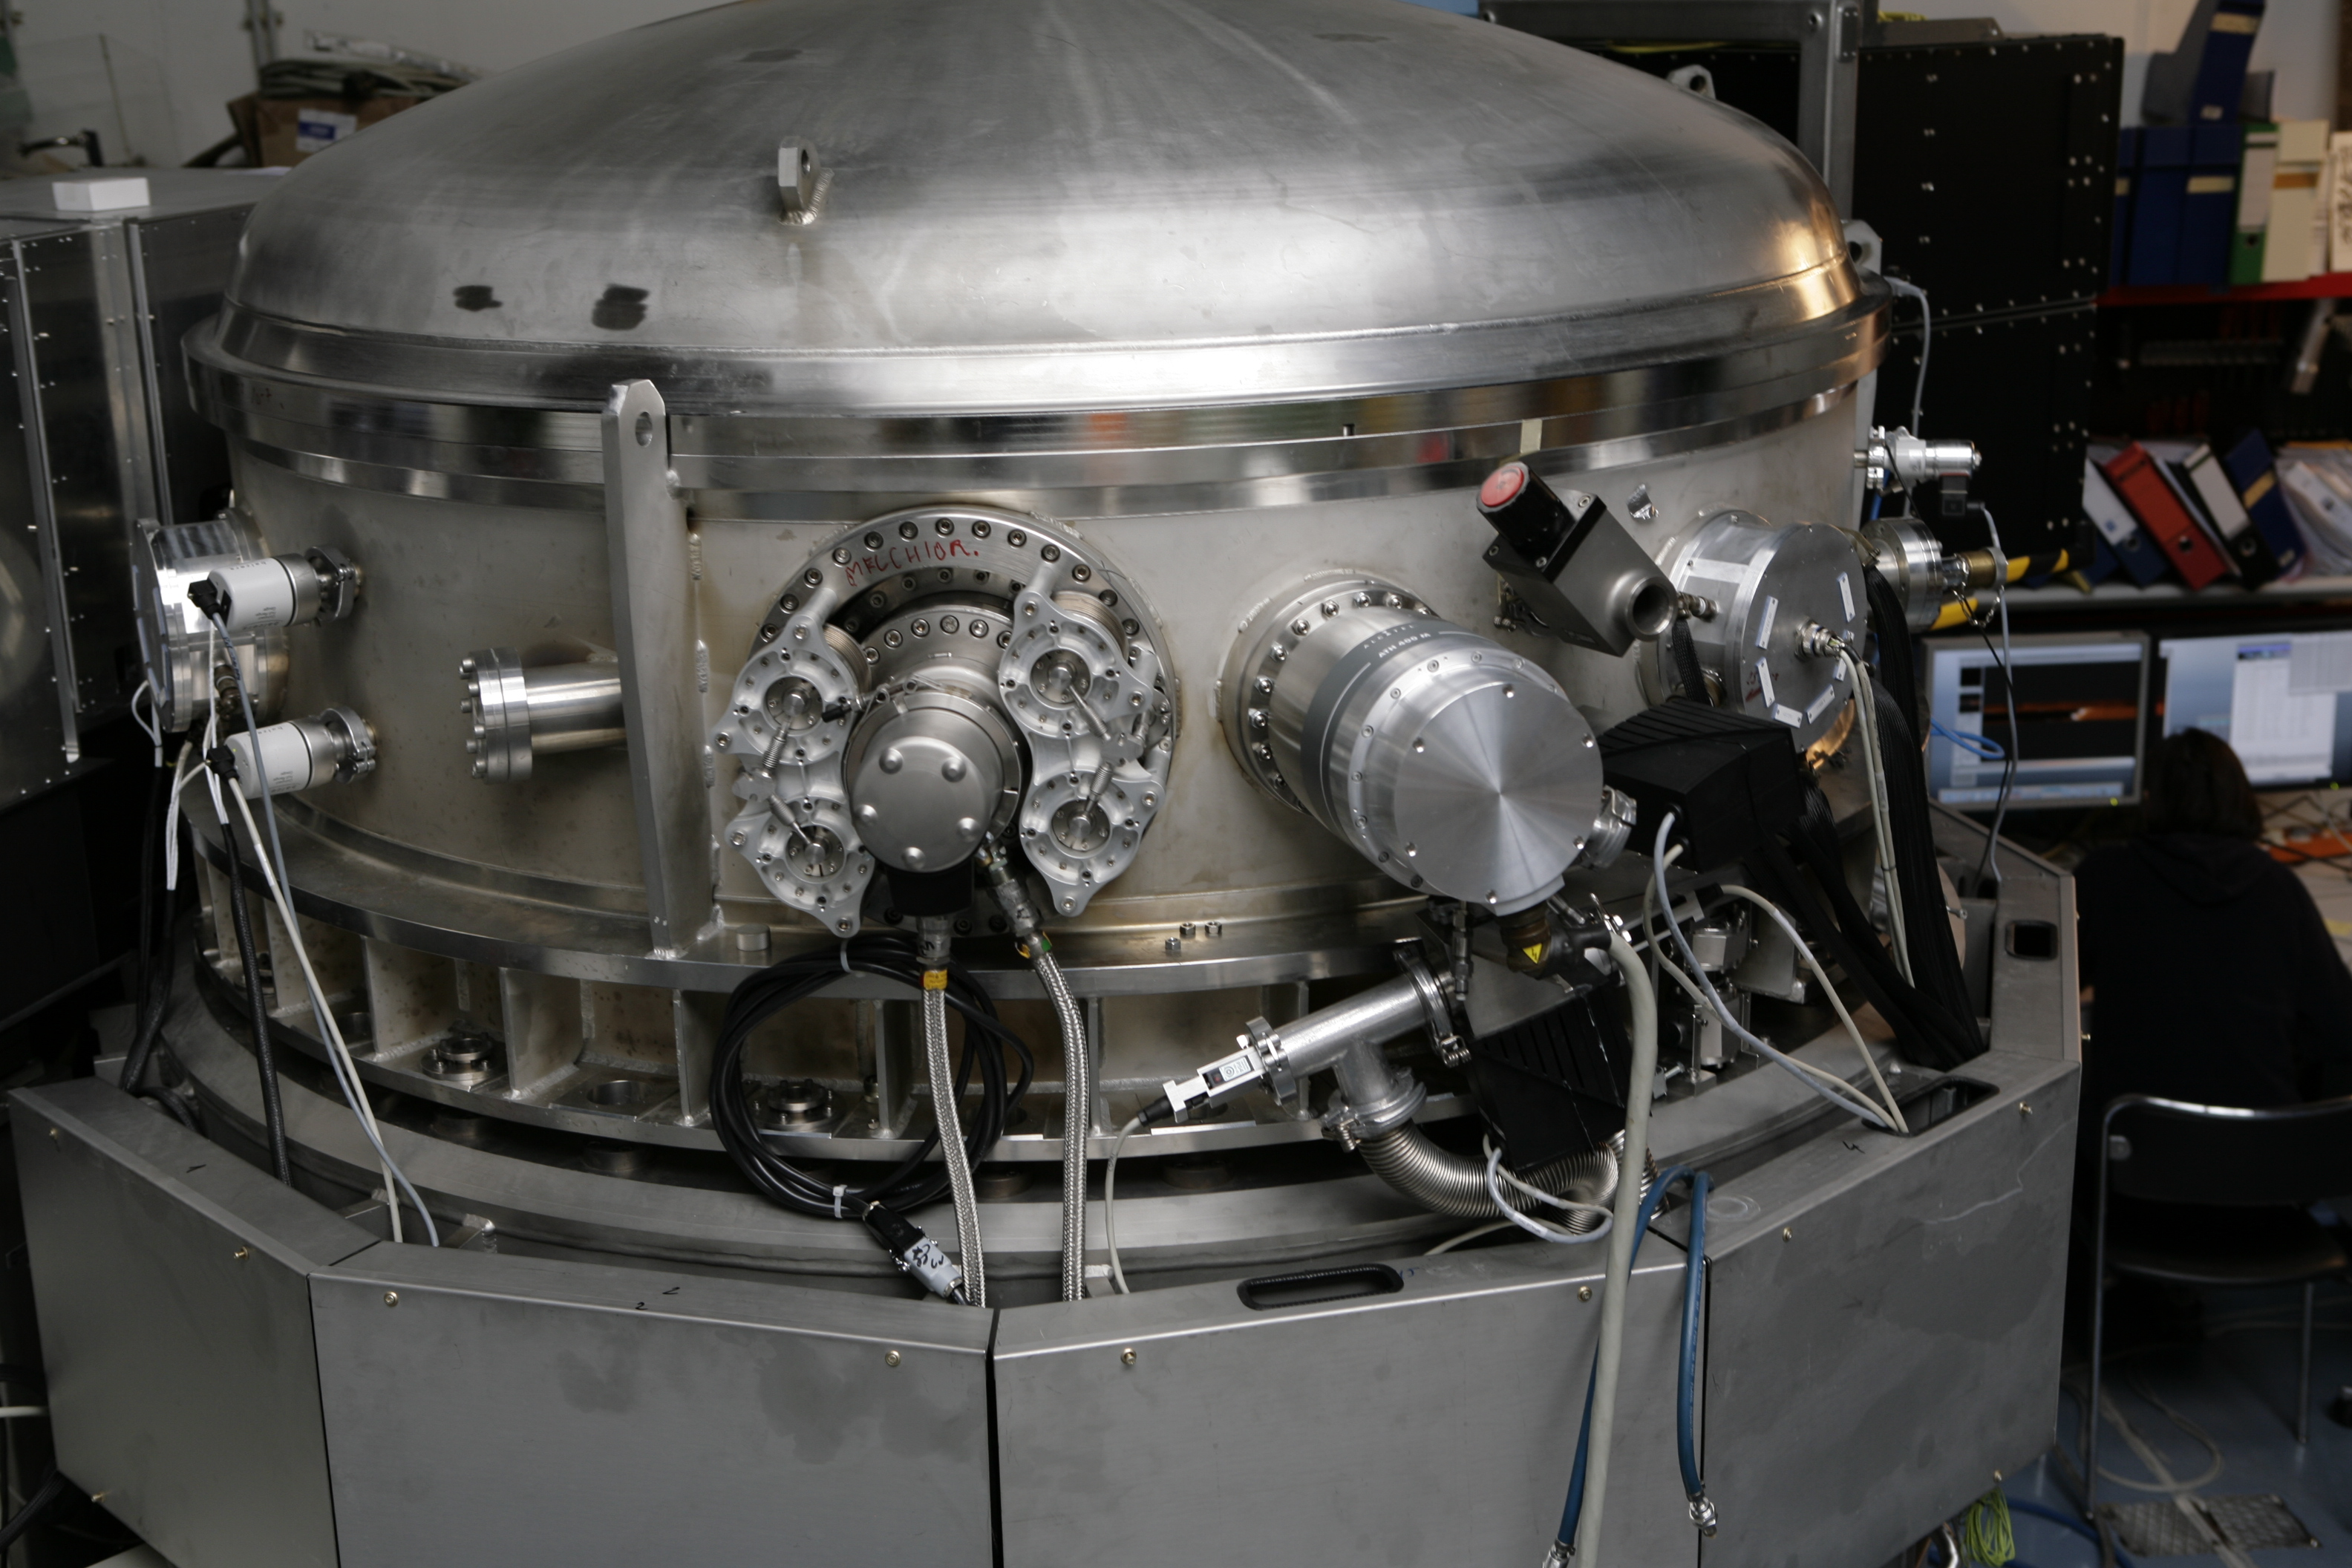

CRIRES

The CRIRES instrument in February 2006.

Credit: ESO